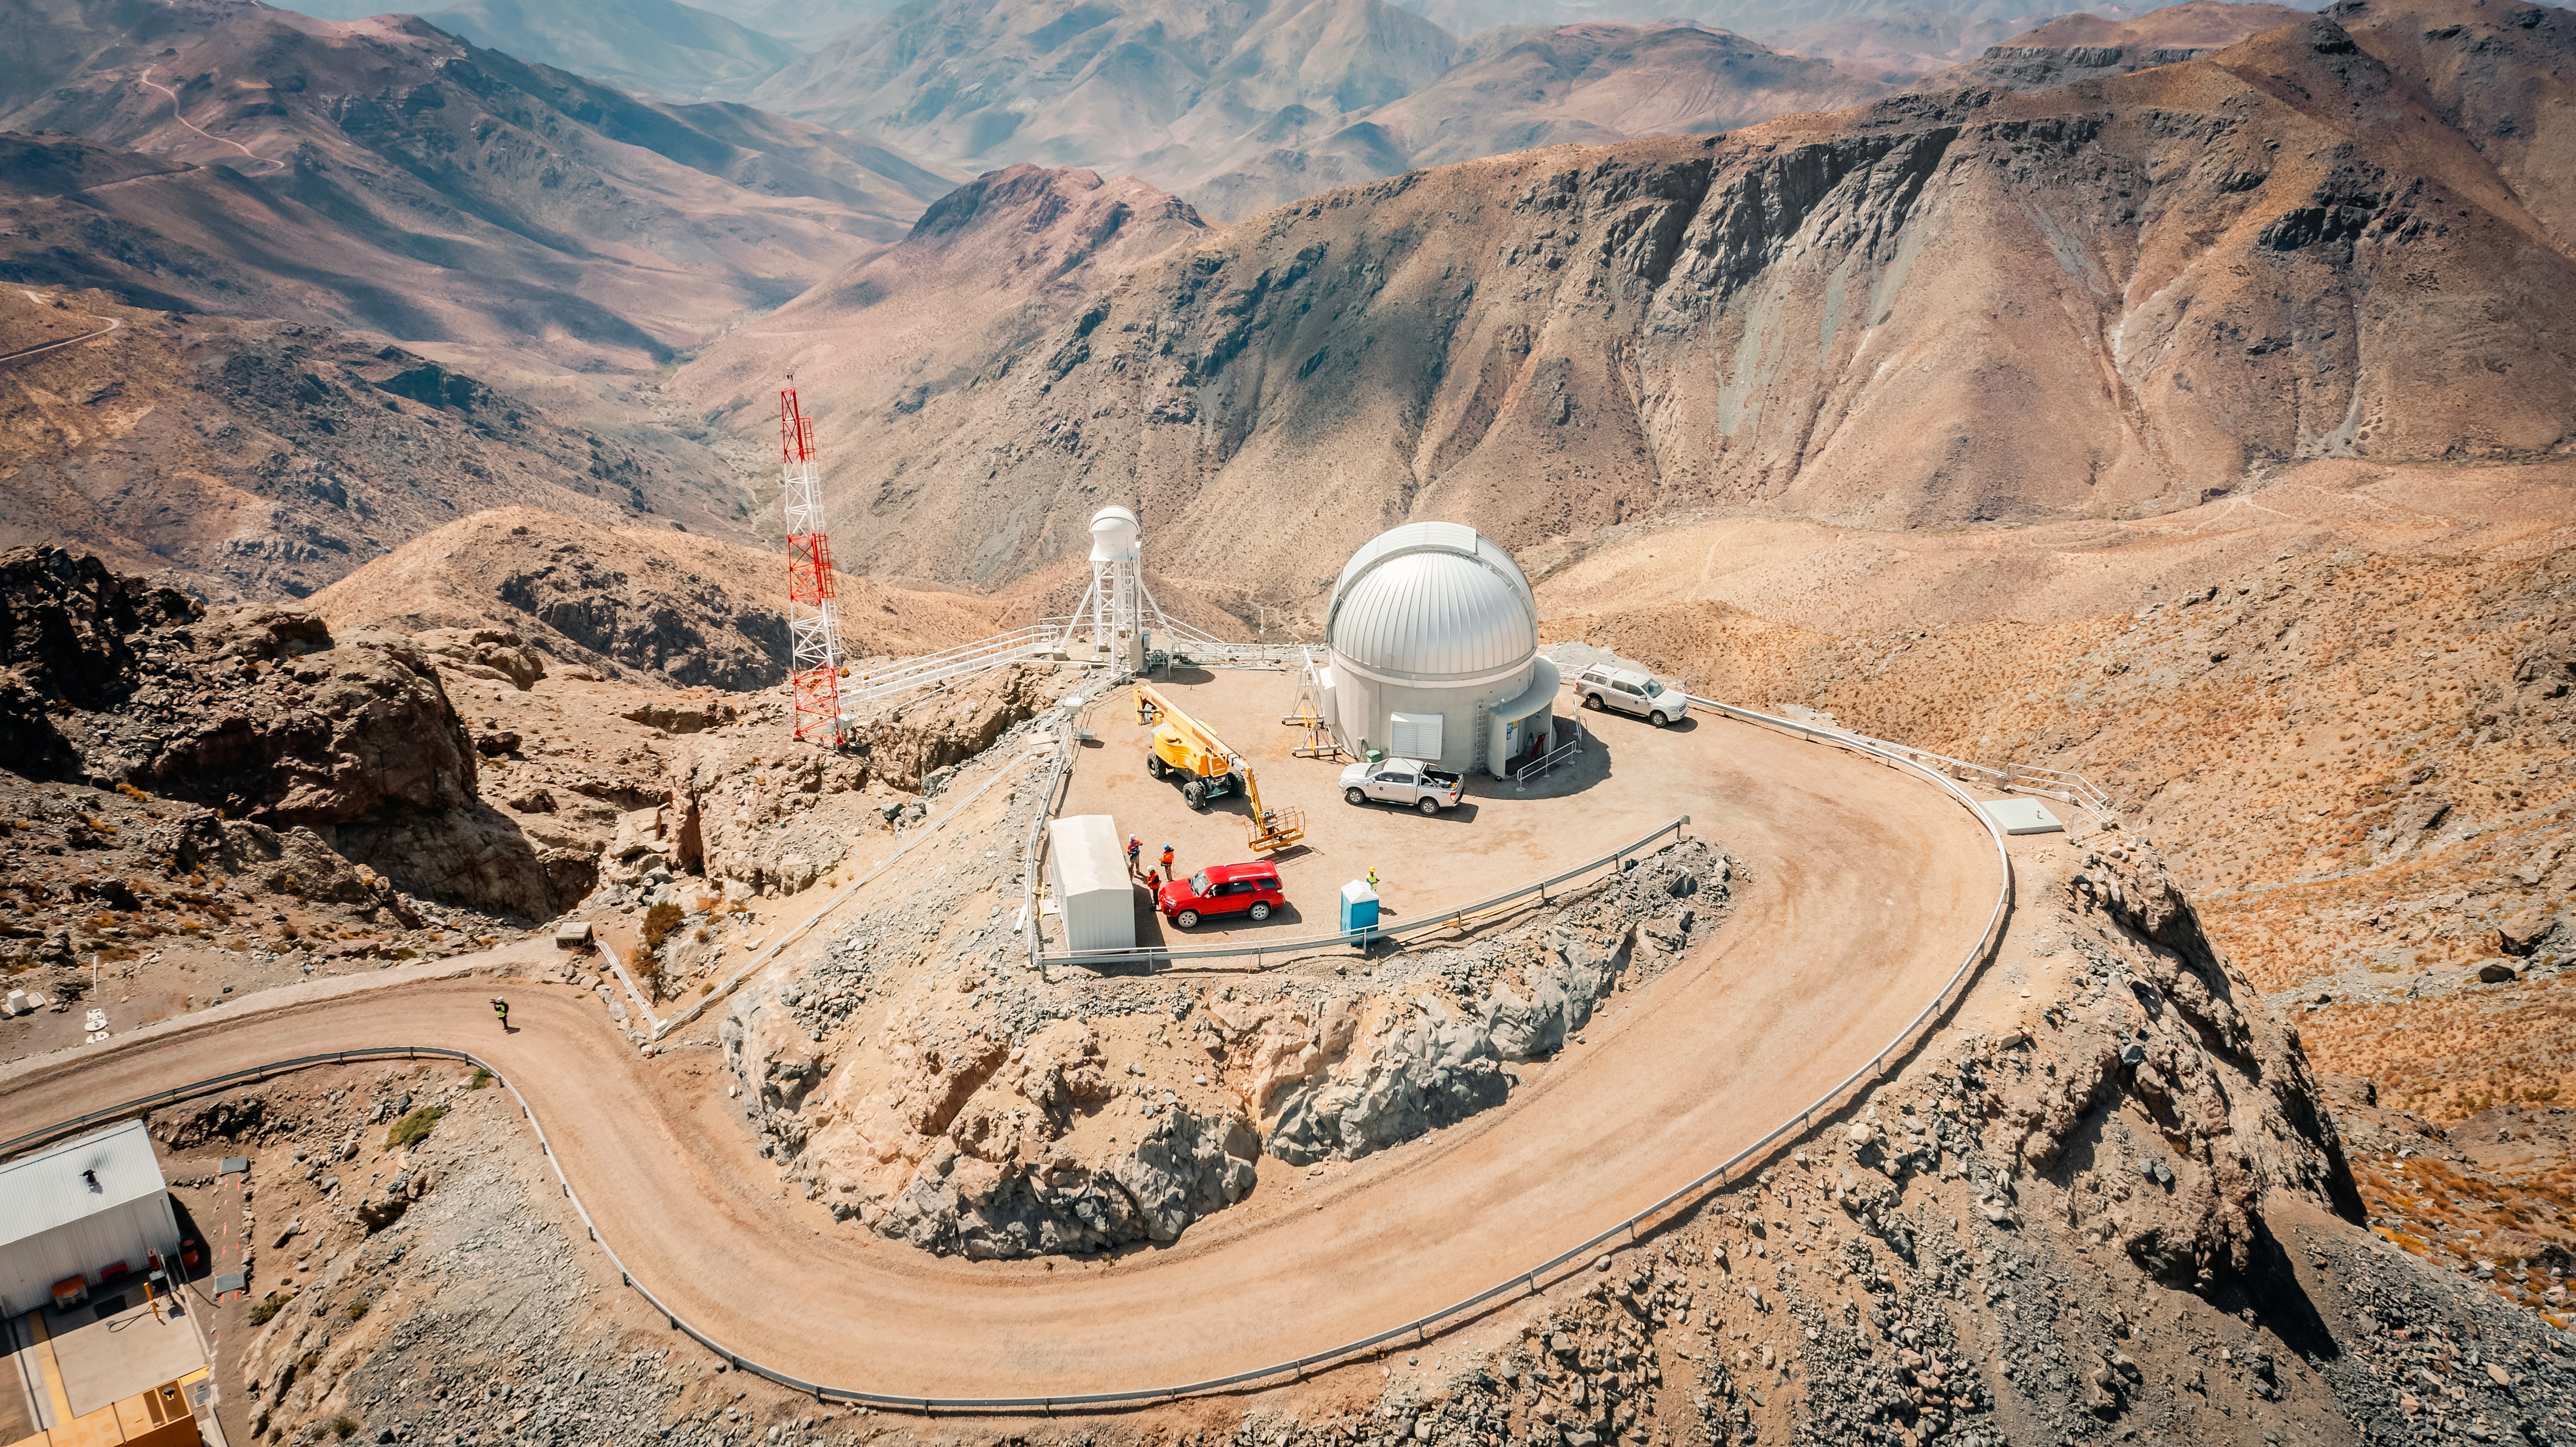

Rubin Auxiliary Telescope (AuxTel)

The Rubin Auxiliary Telescope (AuxTel) in October 2023.

Credit: RubinObs/NOIRLab/SLAC/NSF/DOE/AURA/A. Pizarro D.